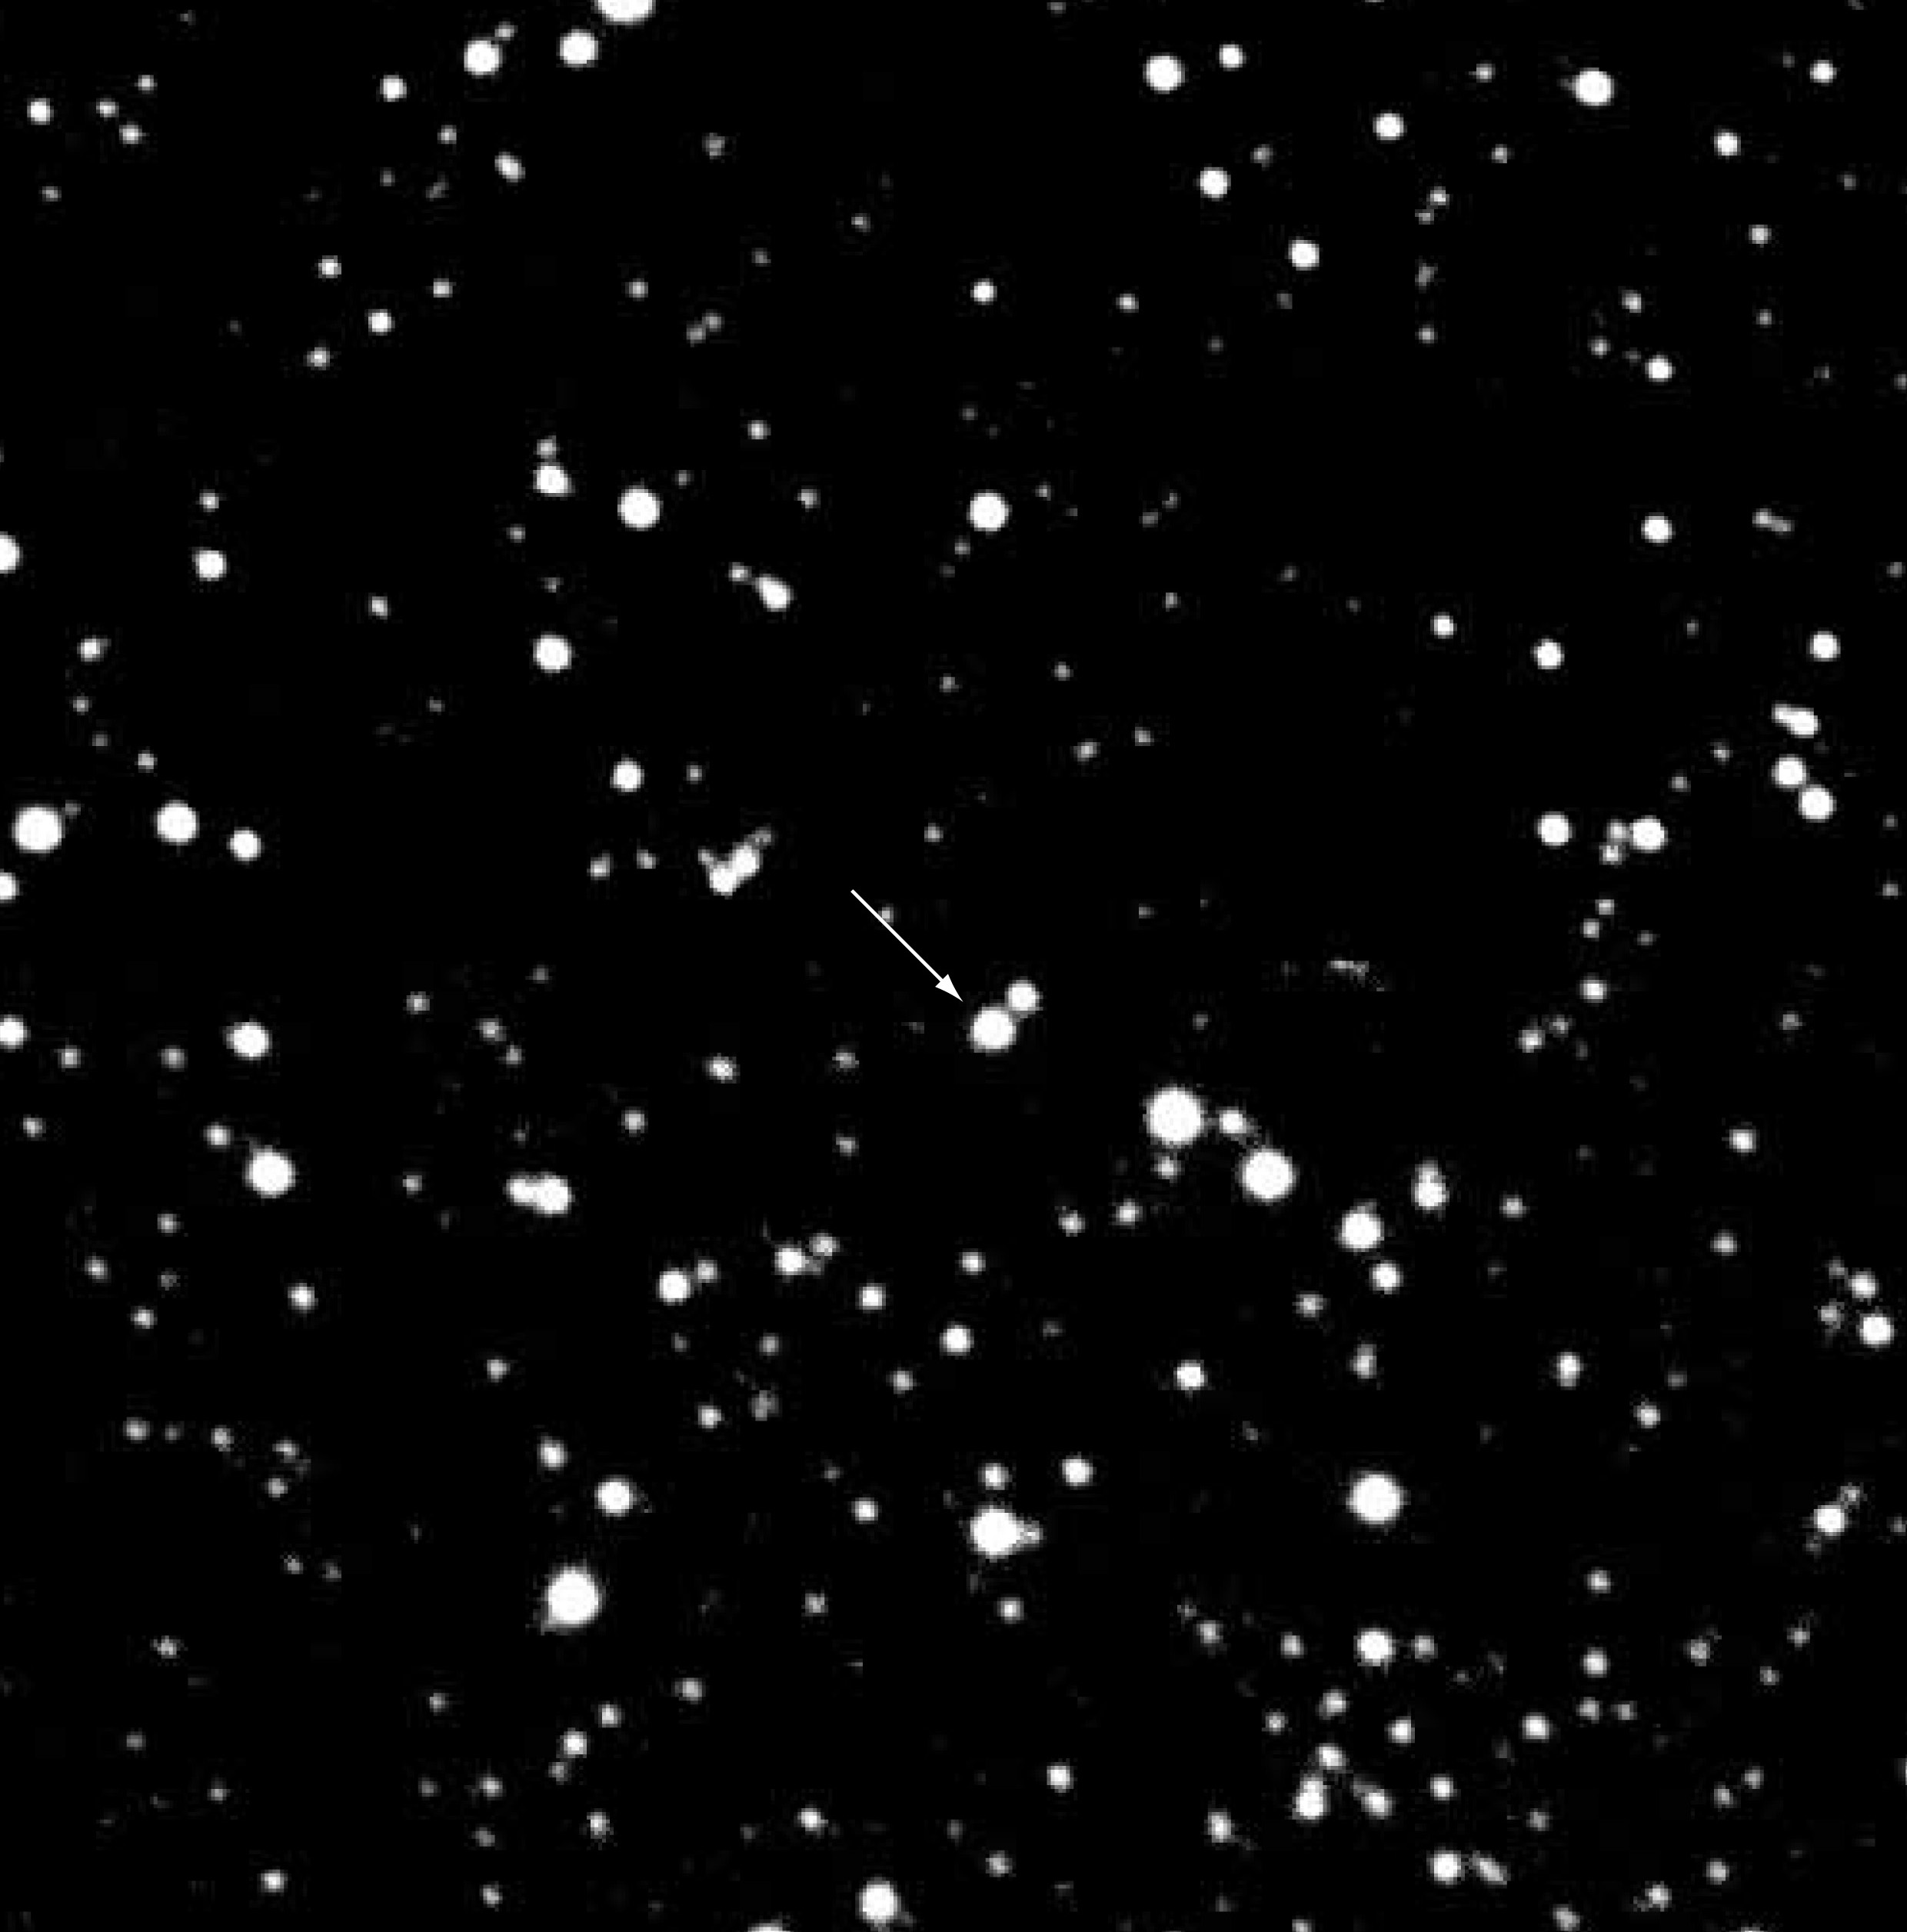

The sky area of EROS-BLG-2000-5

This is a photo of the sky area around the microlensing event EROS-BLG-2000-5 (indicated, near the centre).

Technical information: this image shows a 0.25-sec acquisition exposure of EROS-BLG-2000-5, obtained with VLT ANTU + FORS1 in order to set up the spectrograph slit for the subsequent spectral exposures. The filter was Bessell-I (wavelength about 900 nm) and the field measures about 2 x 2 arcmin 2. North is up and East is left.

Credit: ESO